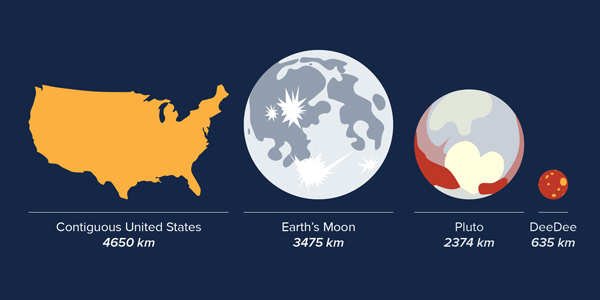

Size comparisons of objects in our solar system

Size comparisons of objects in our solar system, including the recently discovered planetary body ‘DeeDee.’.

Credit: Alexandra Angelich (NRAO/AUI/NSF) |